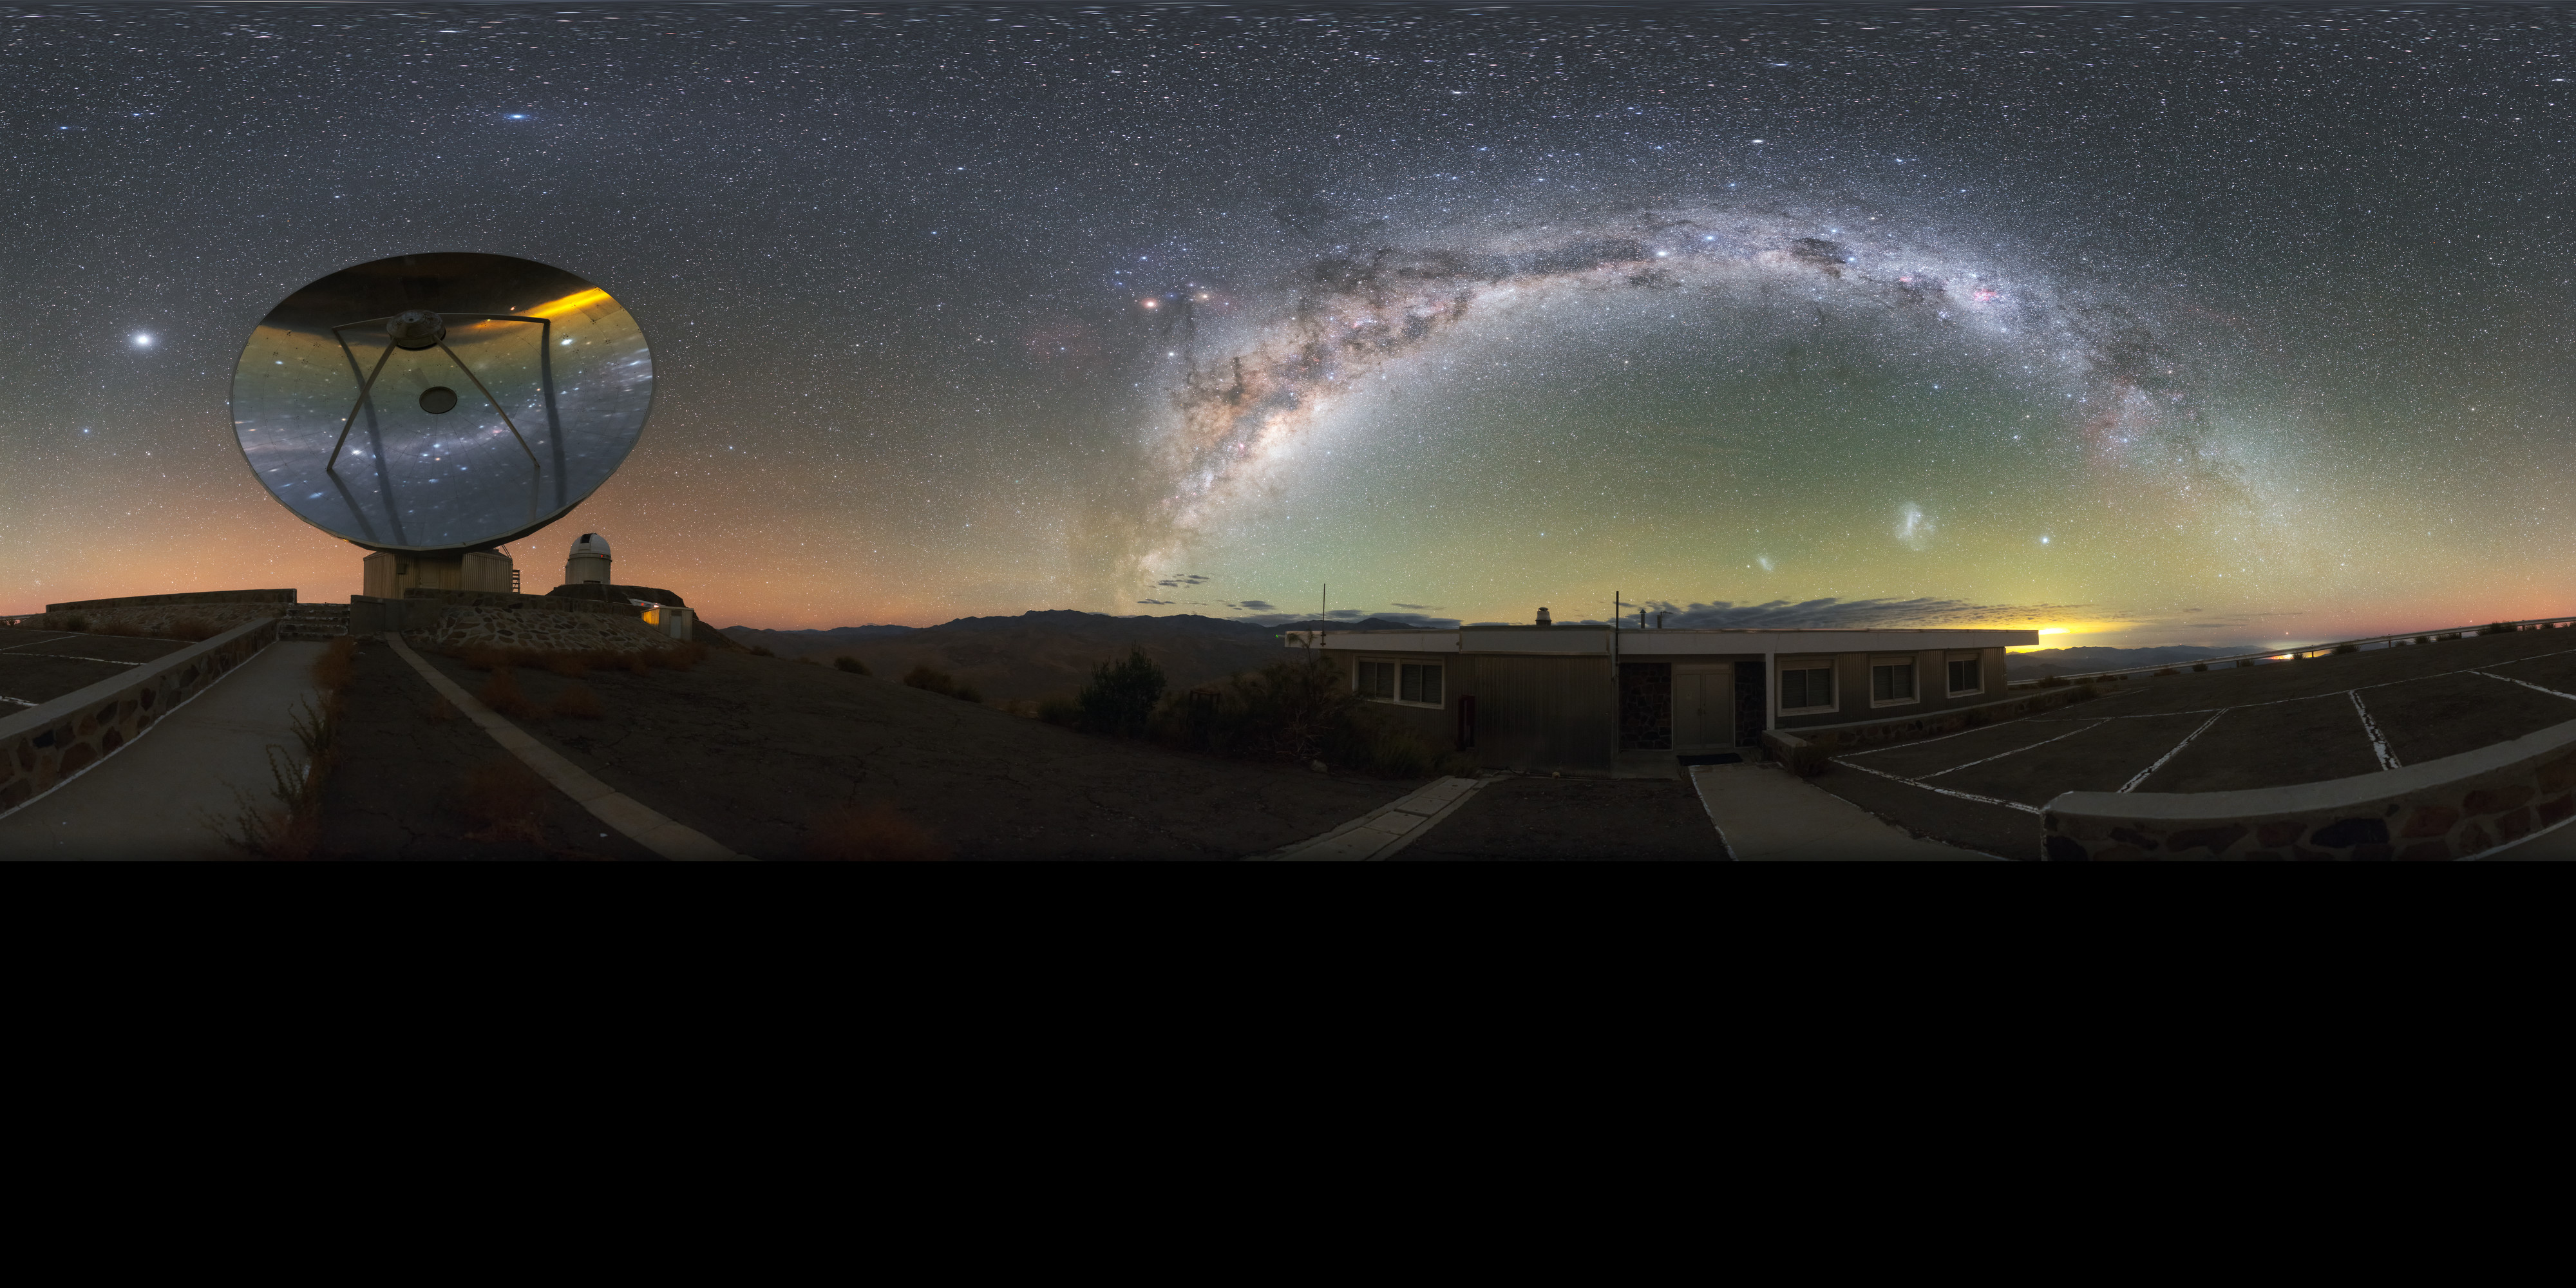

Milky Way over the Swedish-ESO Submillimetre Telescope

This stunning panorama — extended to 360 x 180 degrees (with black)— shows the Milky Way arching over the decommissioned Swedish–ESO Submillimetre Telescope at ESO's La Silla Observatory. When constructed, this pioneering instrument was the only large sub-millimetre telescope in the southern hemisphere.

However, technology develops quickly in astronomy; the once cutting-edge telescope has been superseded by the Atacama Large Millimeter/submillimeter Array, the largest ground-based astronomical project in existence.

Credit: ESO/P. Horálek